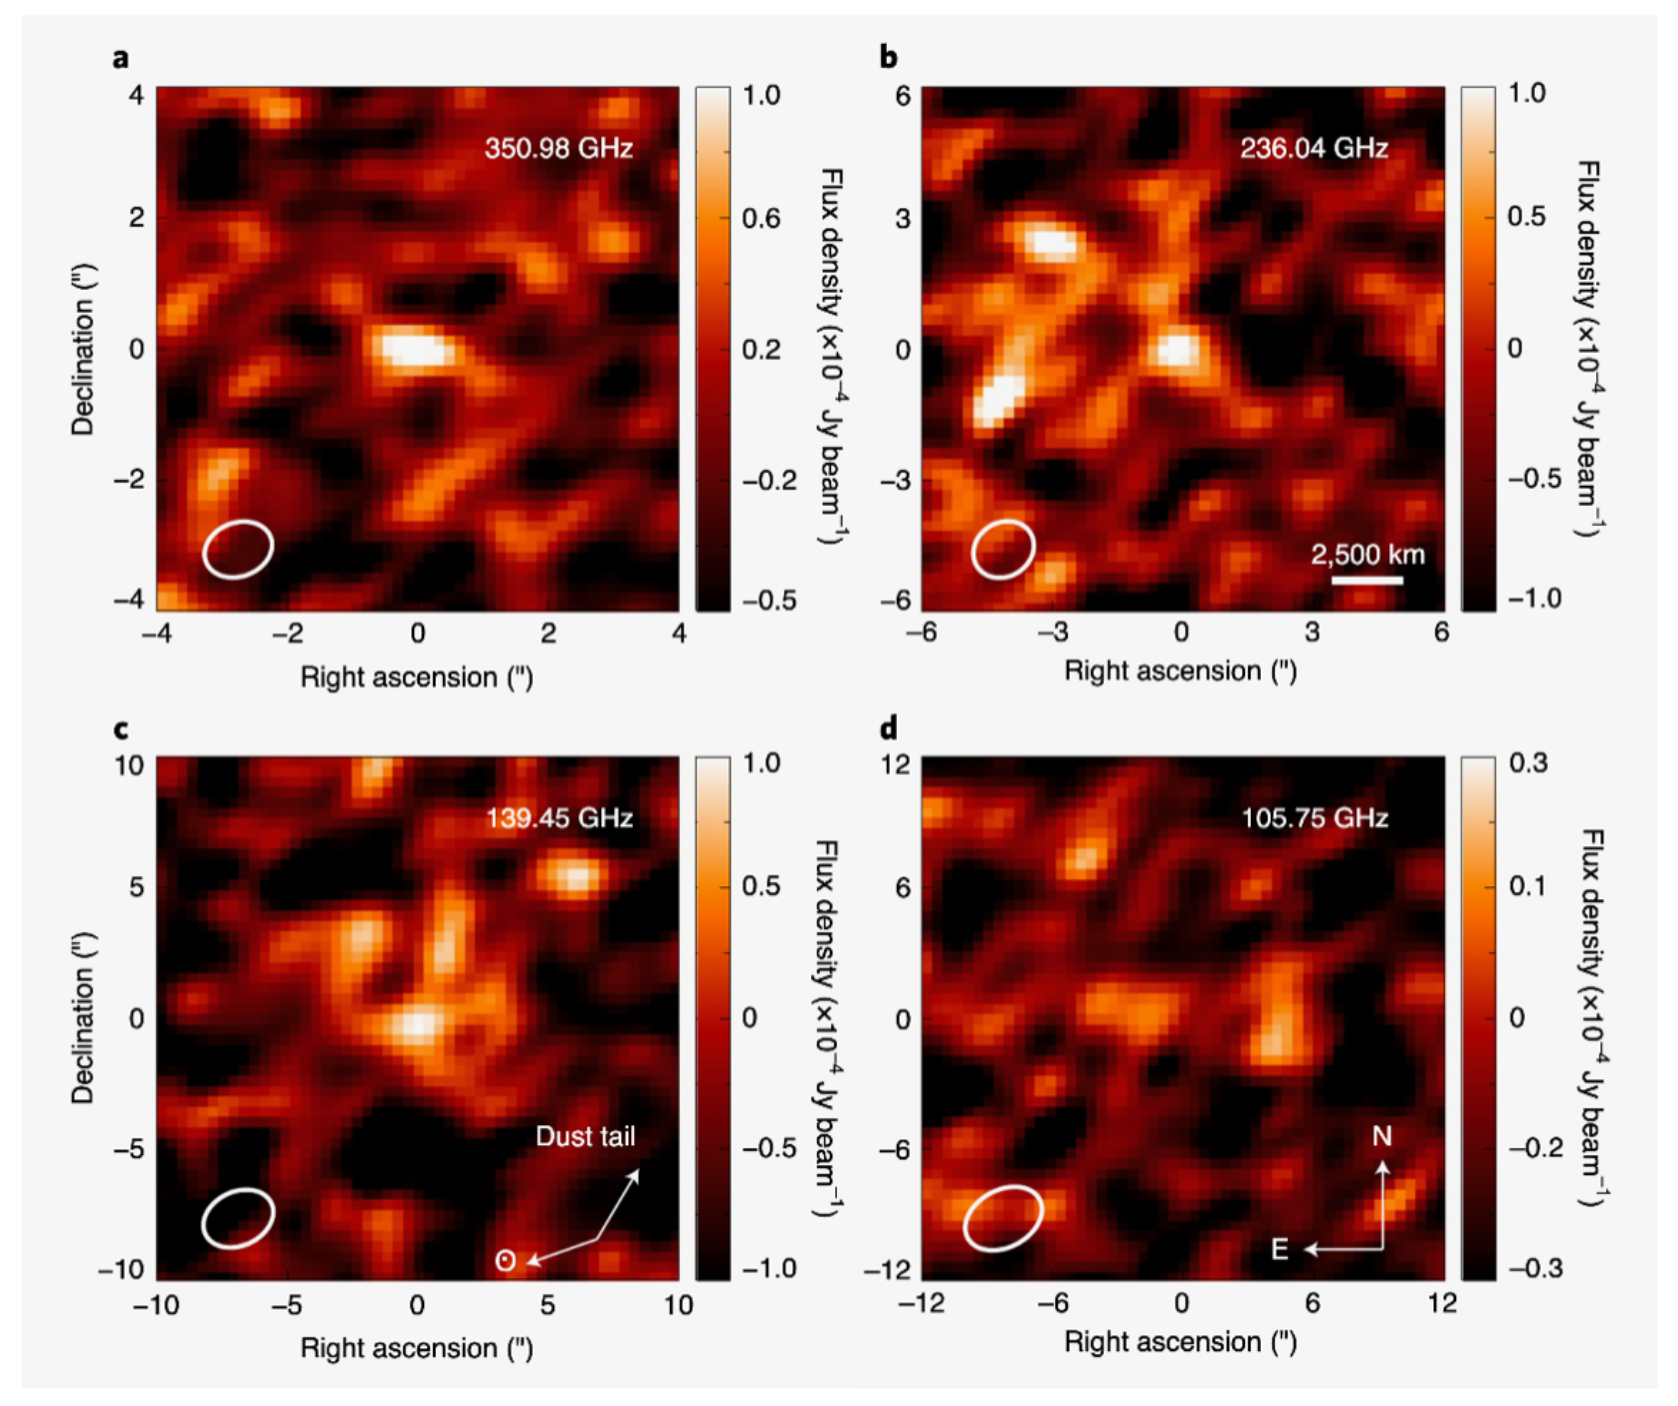

Compact pebbles and the evolution of volatiles in the interstellar comet 2I/Borisov

The interstellar traveller, 2I/Borisov, is the first active extrasolar comet detected in our Solar System. ALMA and optical observations suggest that 2I/Borisov's home system, much like our own system, experienced efficient radial mixing from the innermost parts of its protoplanetary disk to beyond the frost line of corbon monoxide.

Credit: ALMA (ESO/NAOJ/NRAO)